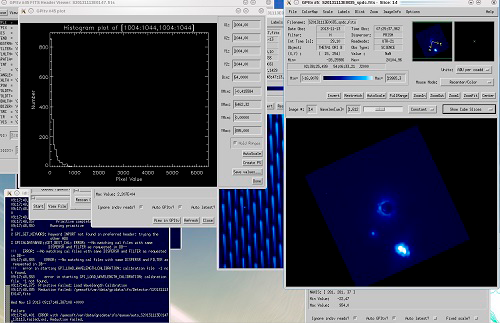

Image of a GPI control screen capture showing the test star Theta 1 Orionis B1

Image of a GPI control screen capture showing the test star Theta 1 Orionis B1 (blocked by the coronagraph), with cluster members B2, B3, and B4 also visible in the field (lower right blue image).

Credit: International Gemini Observatory/NOIRLab/NSF/AURA